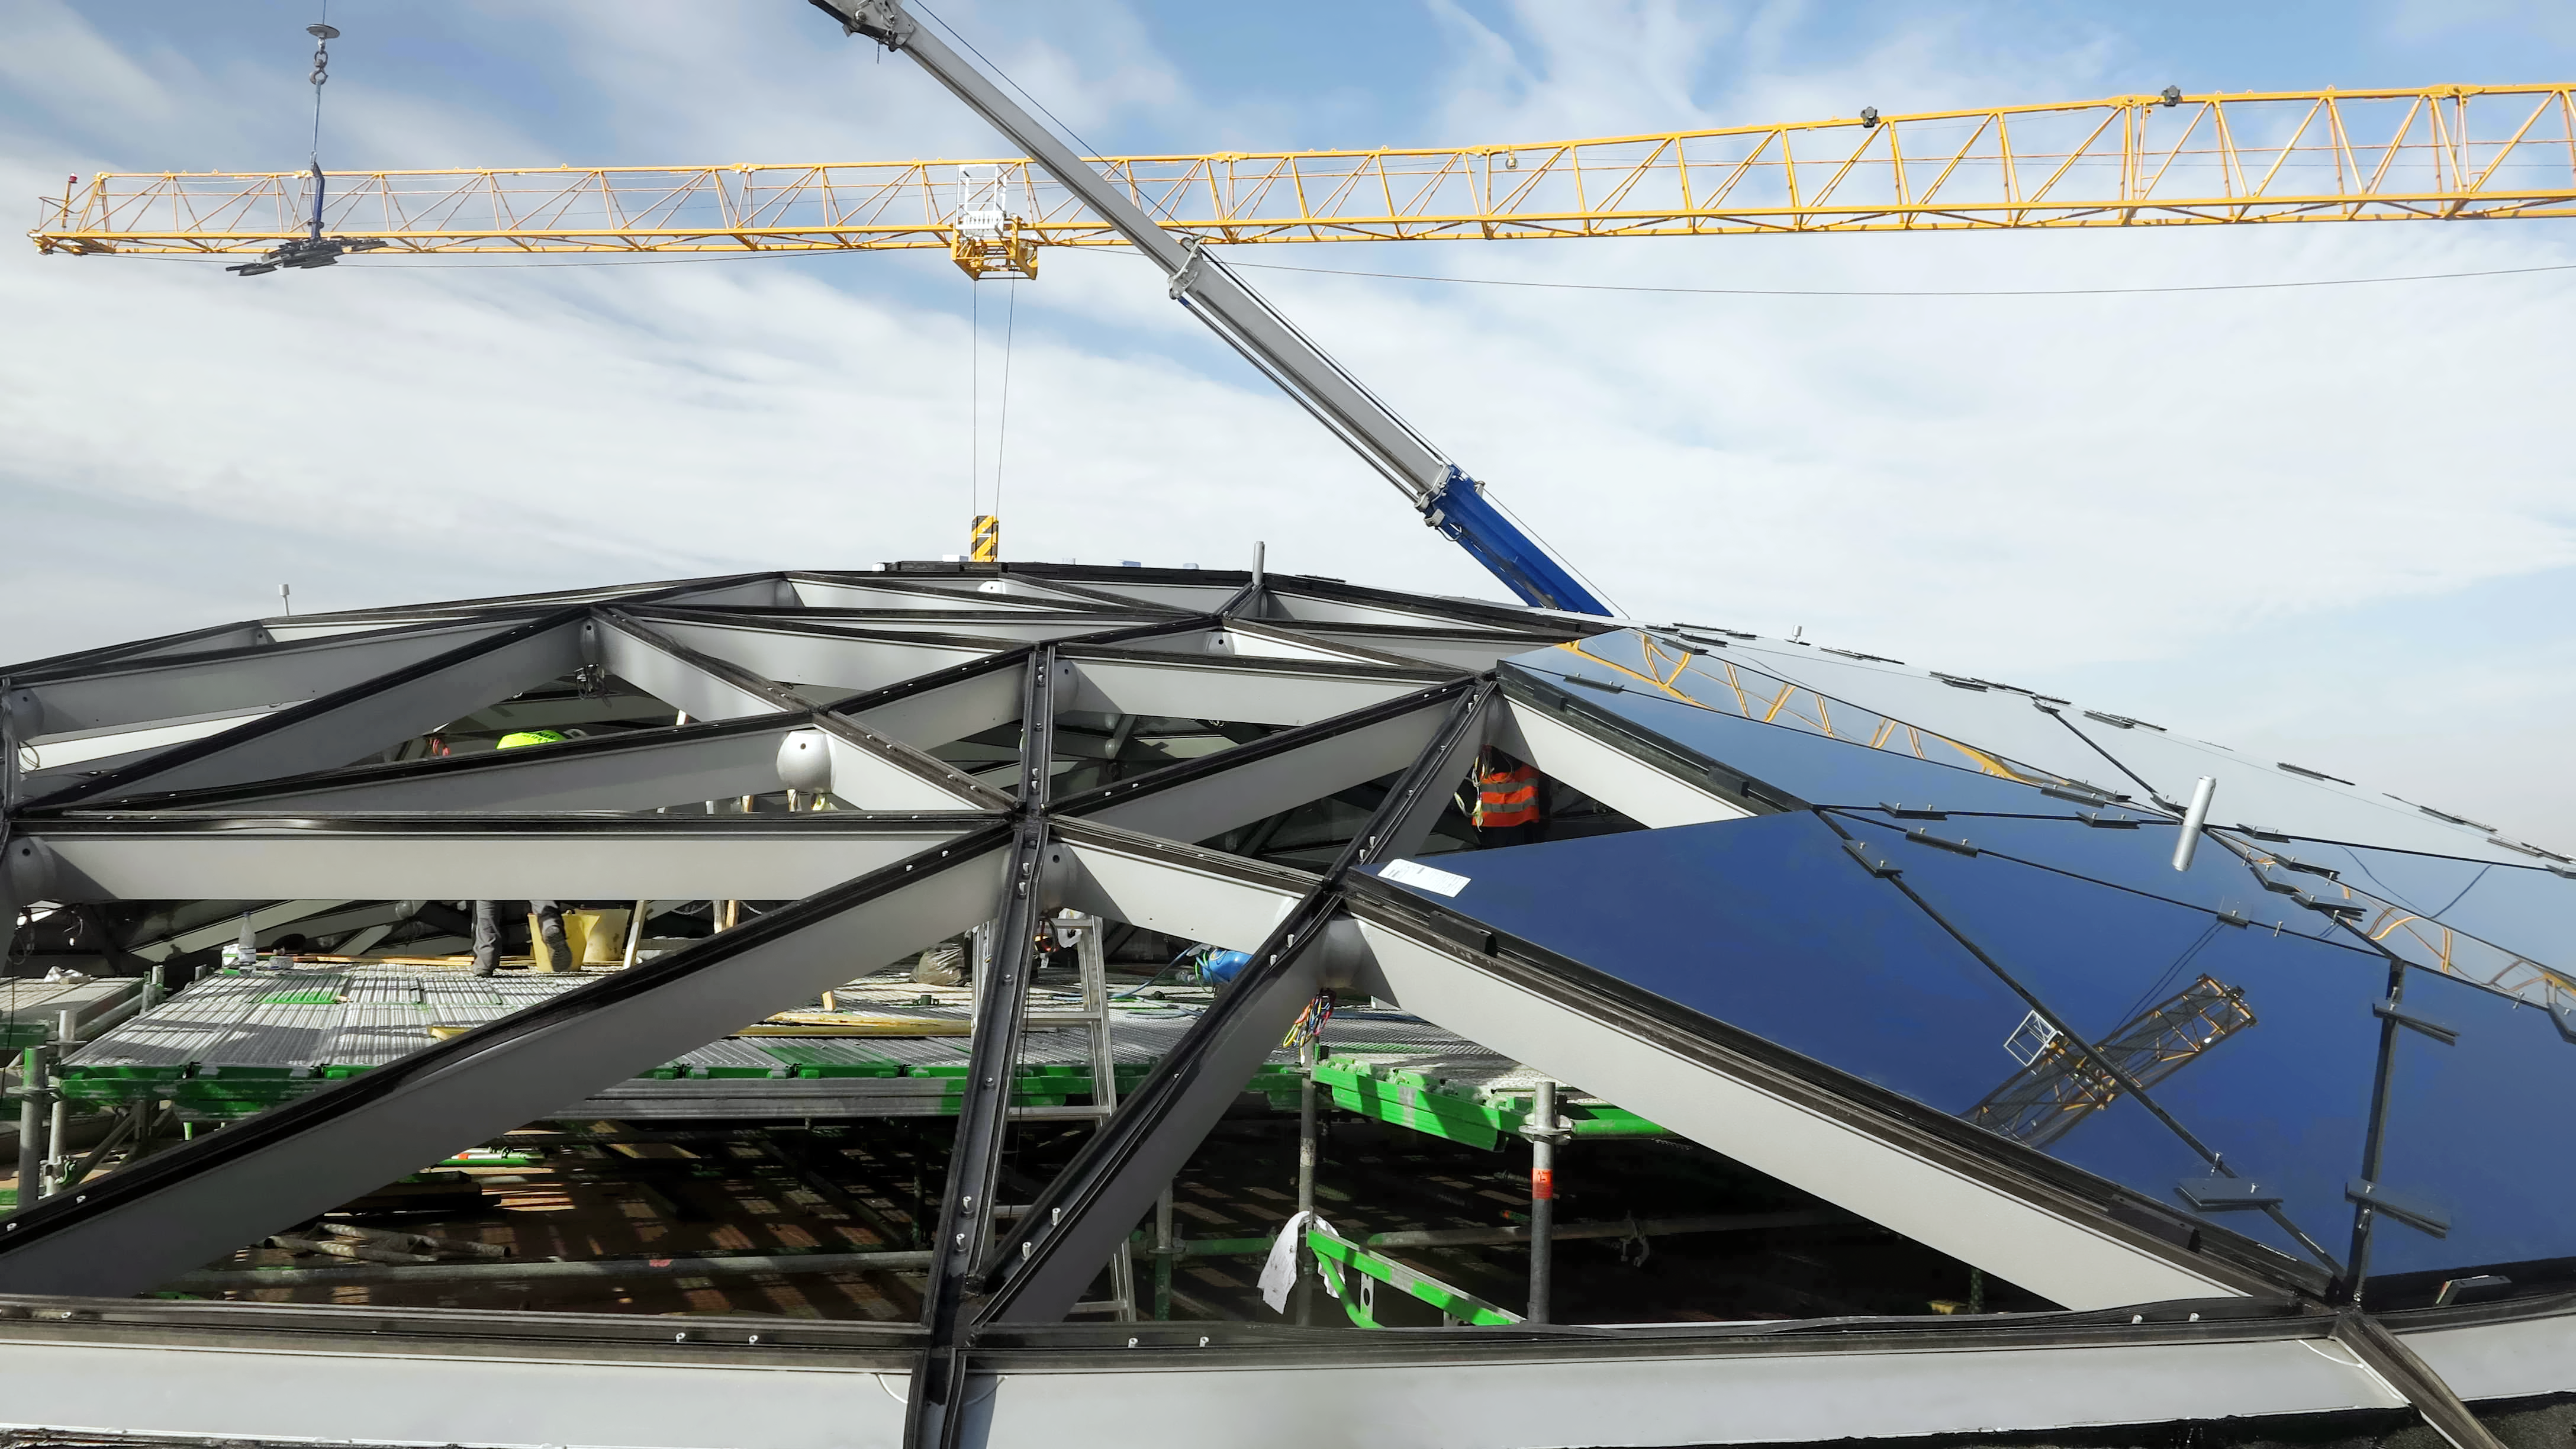

Installing a star-roof

Construction and installation of the star-roof in the ESO Supernova Planetarium & Visitor Centre.

Credit: ESO